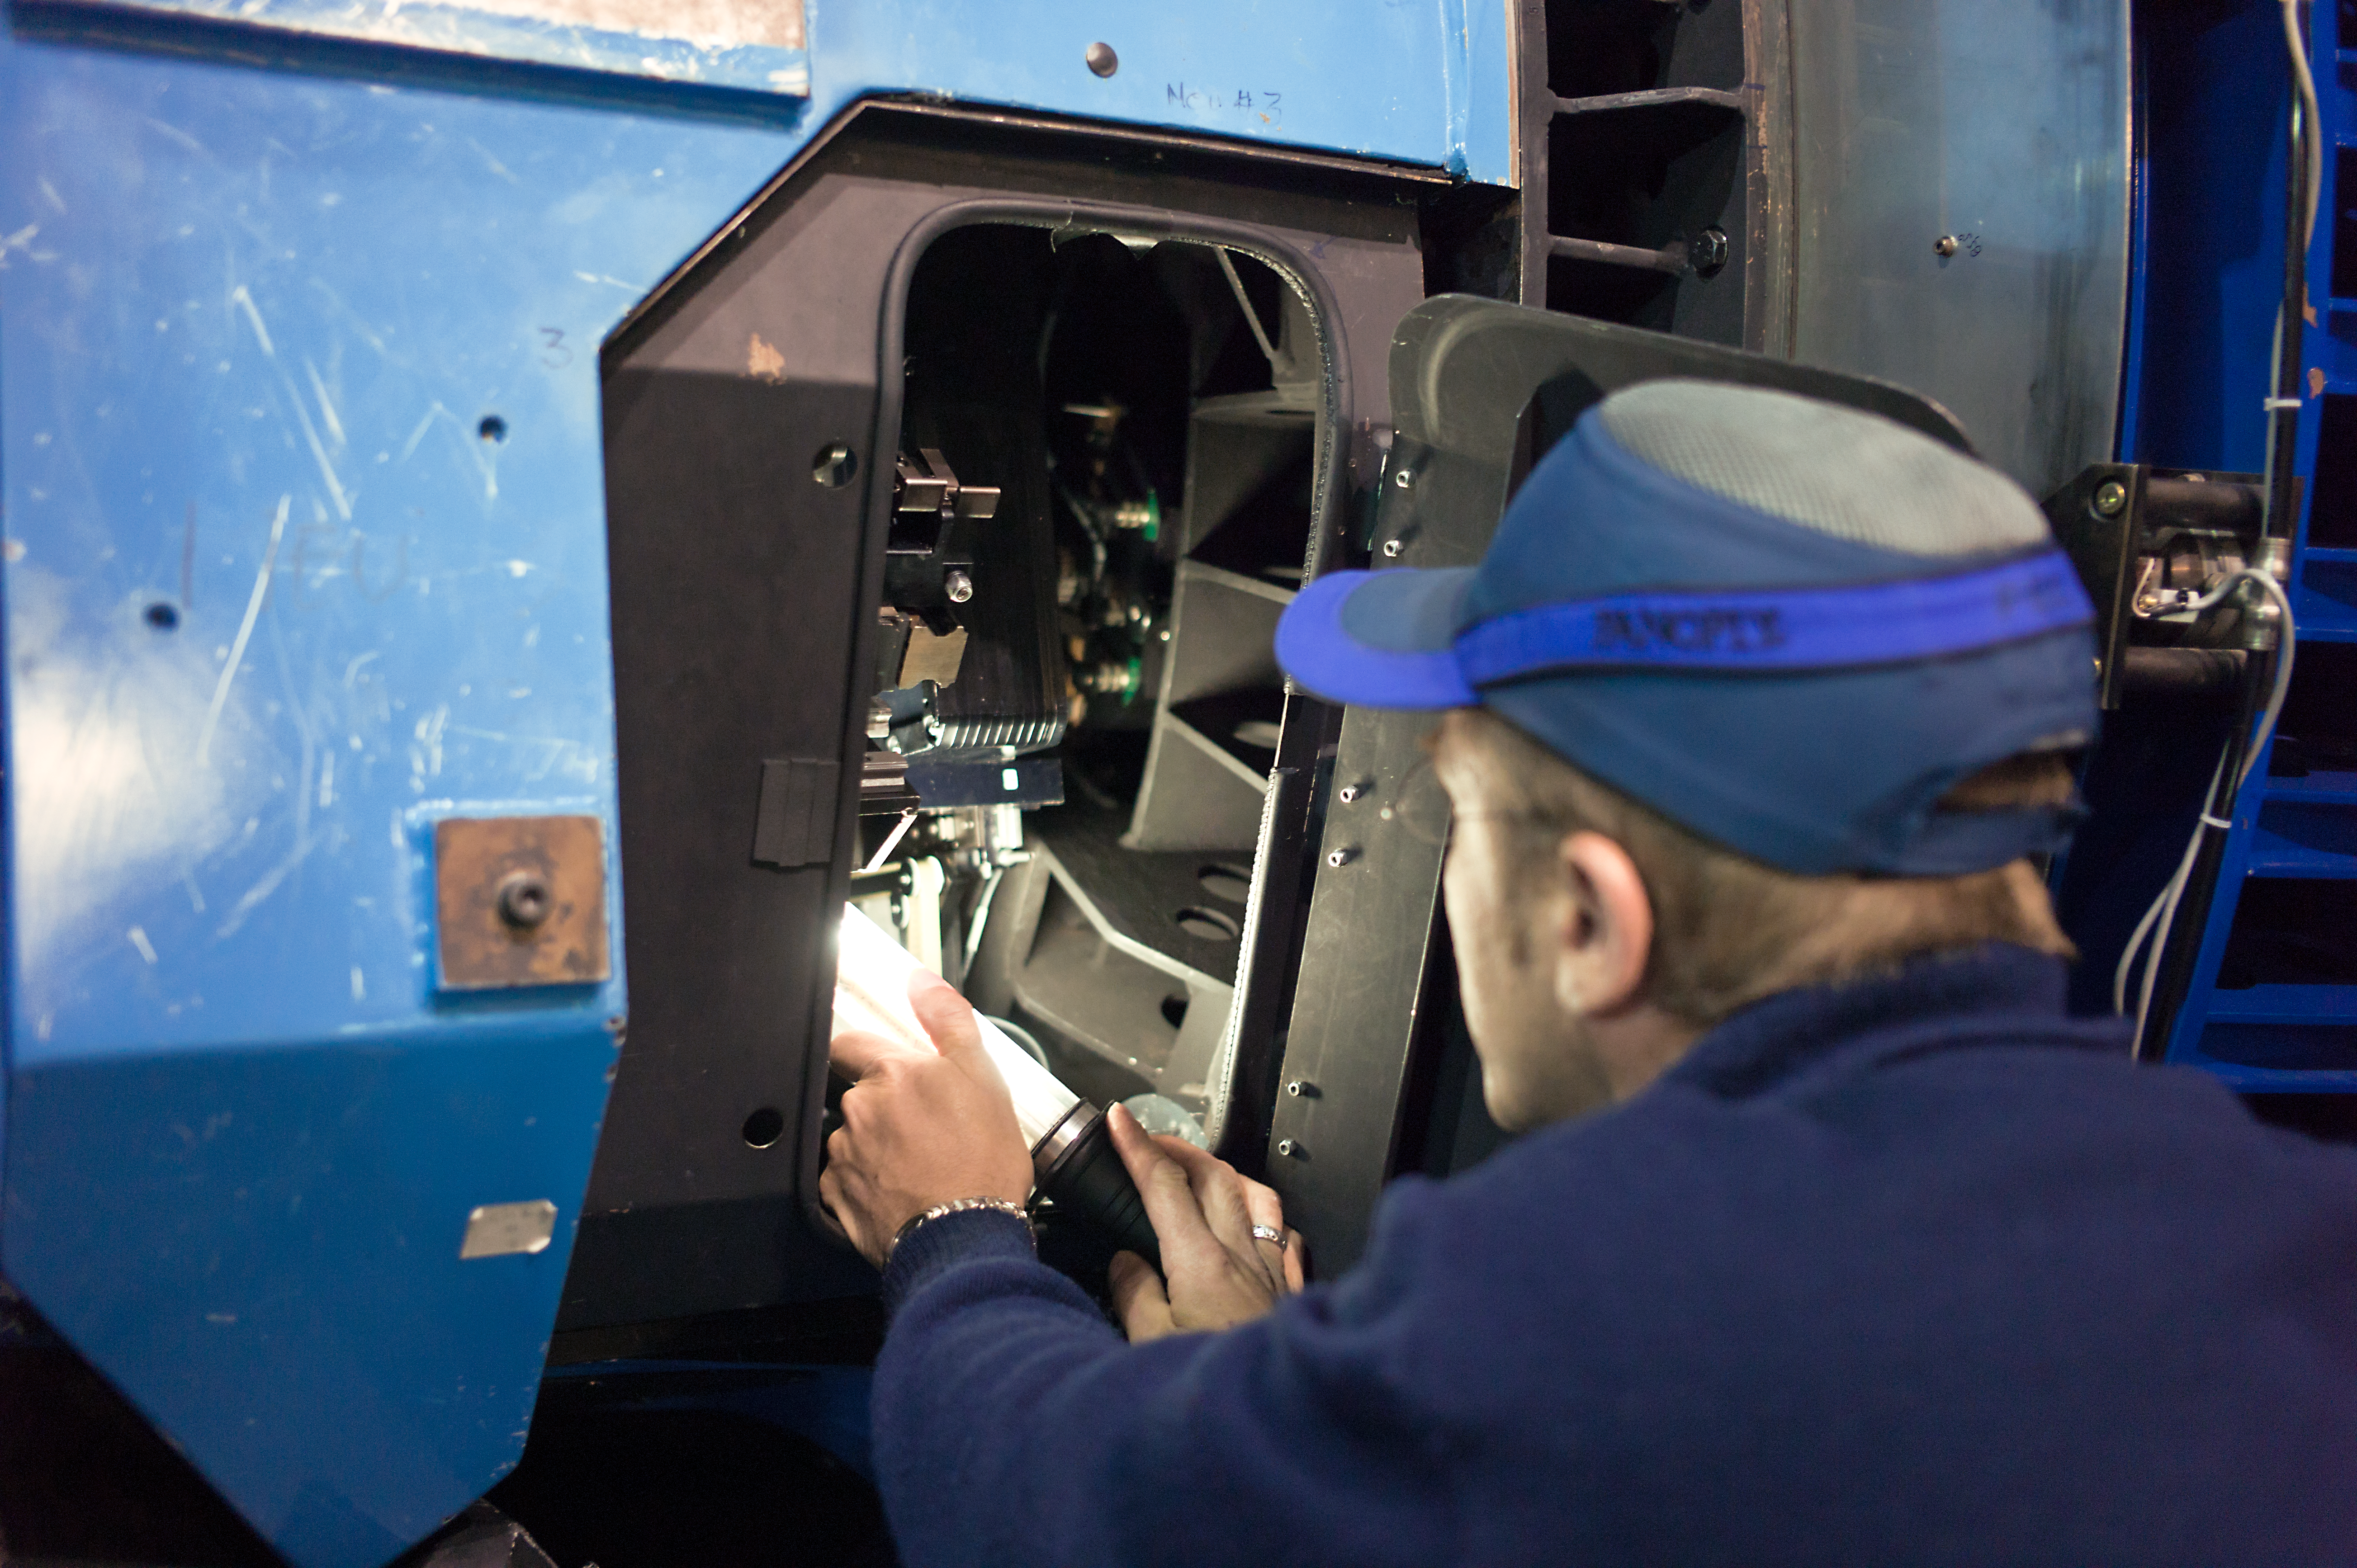

Hands on with the VST

Taking a look into the guts of the VLT survey Telescope.

Credit: ESO